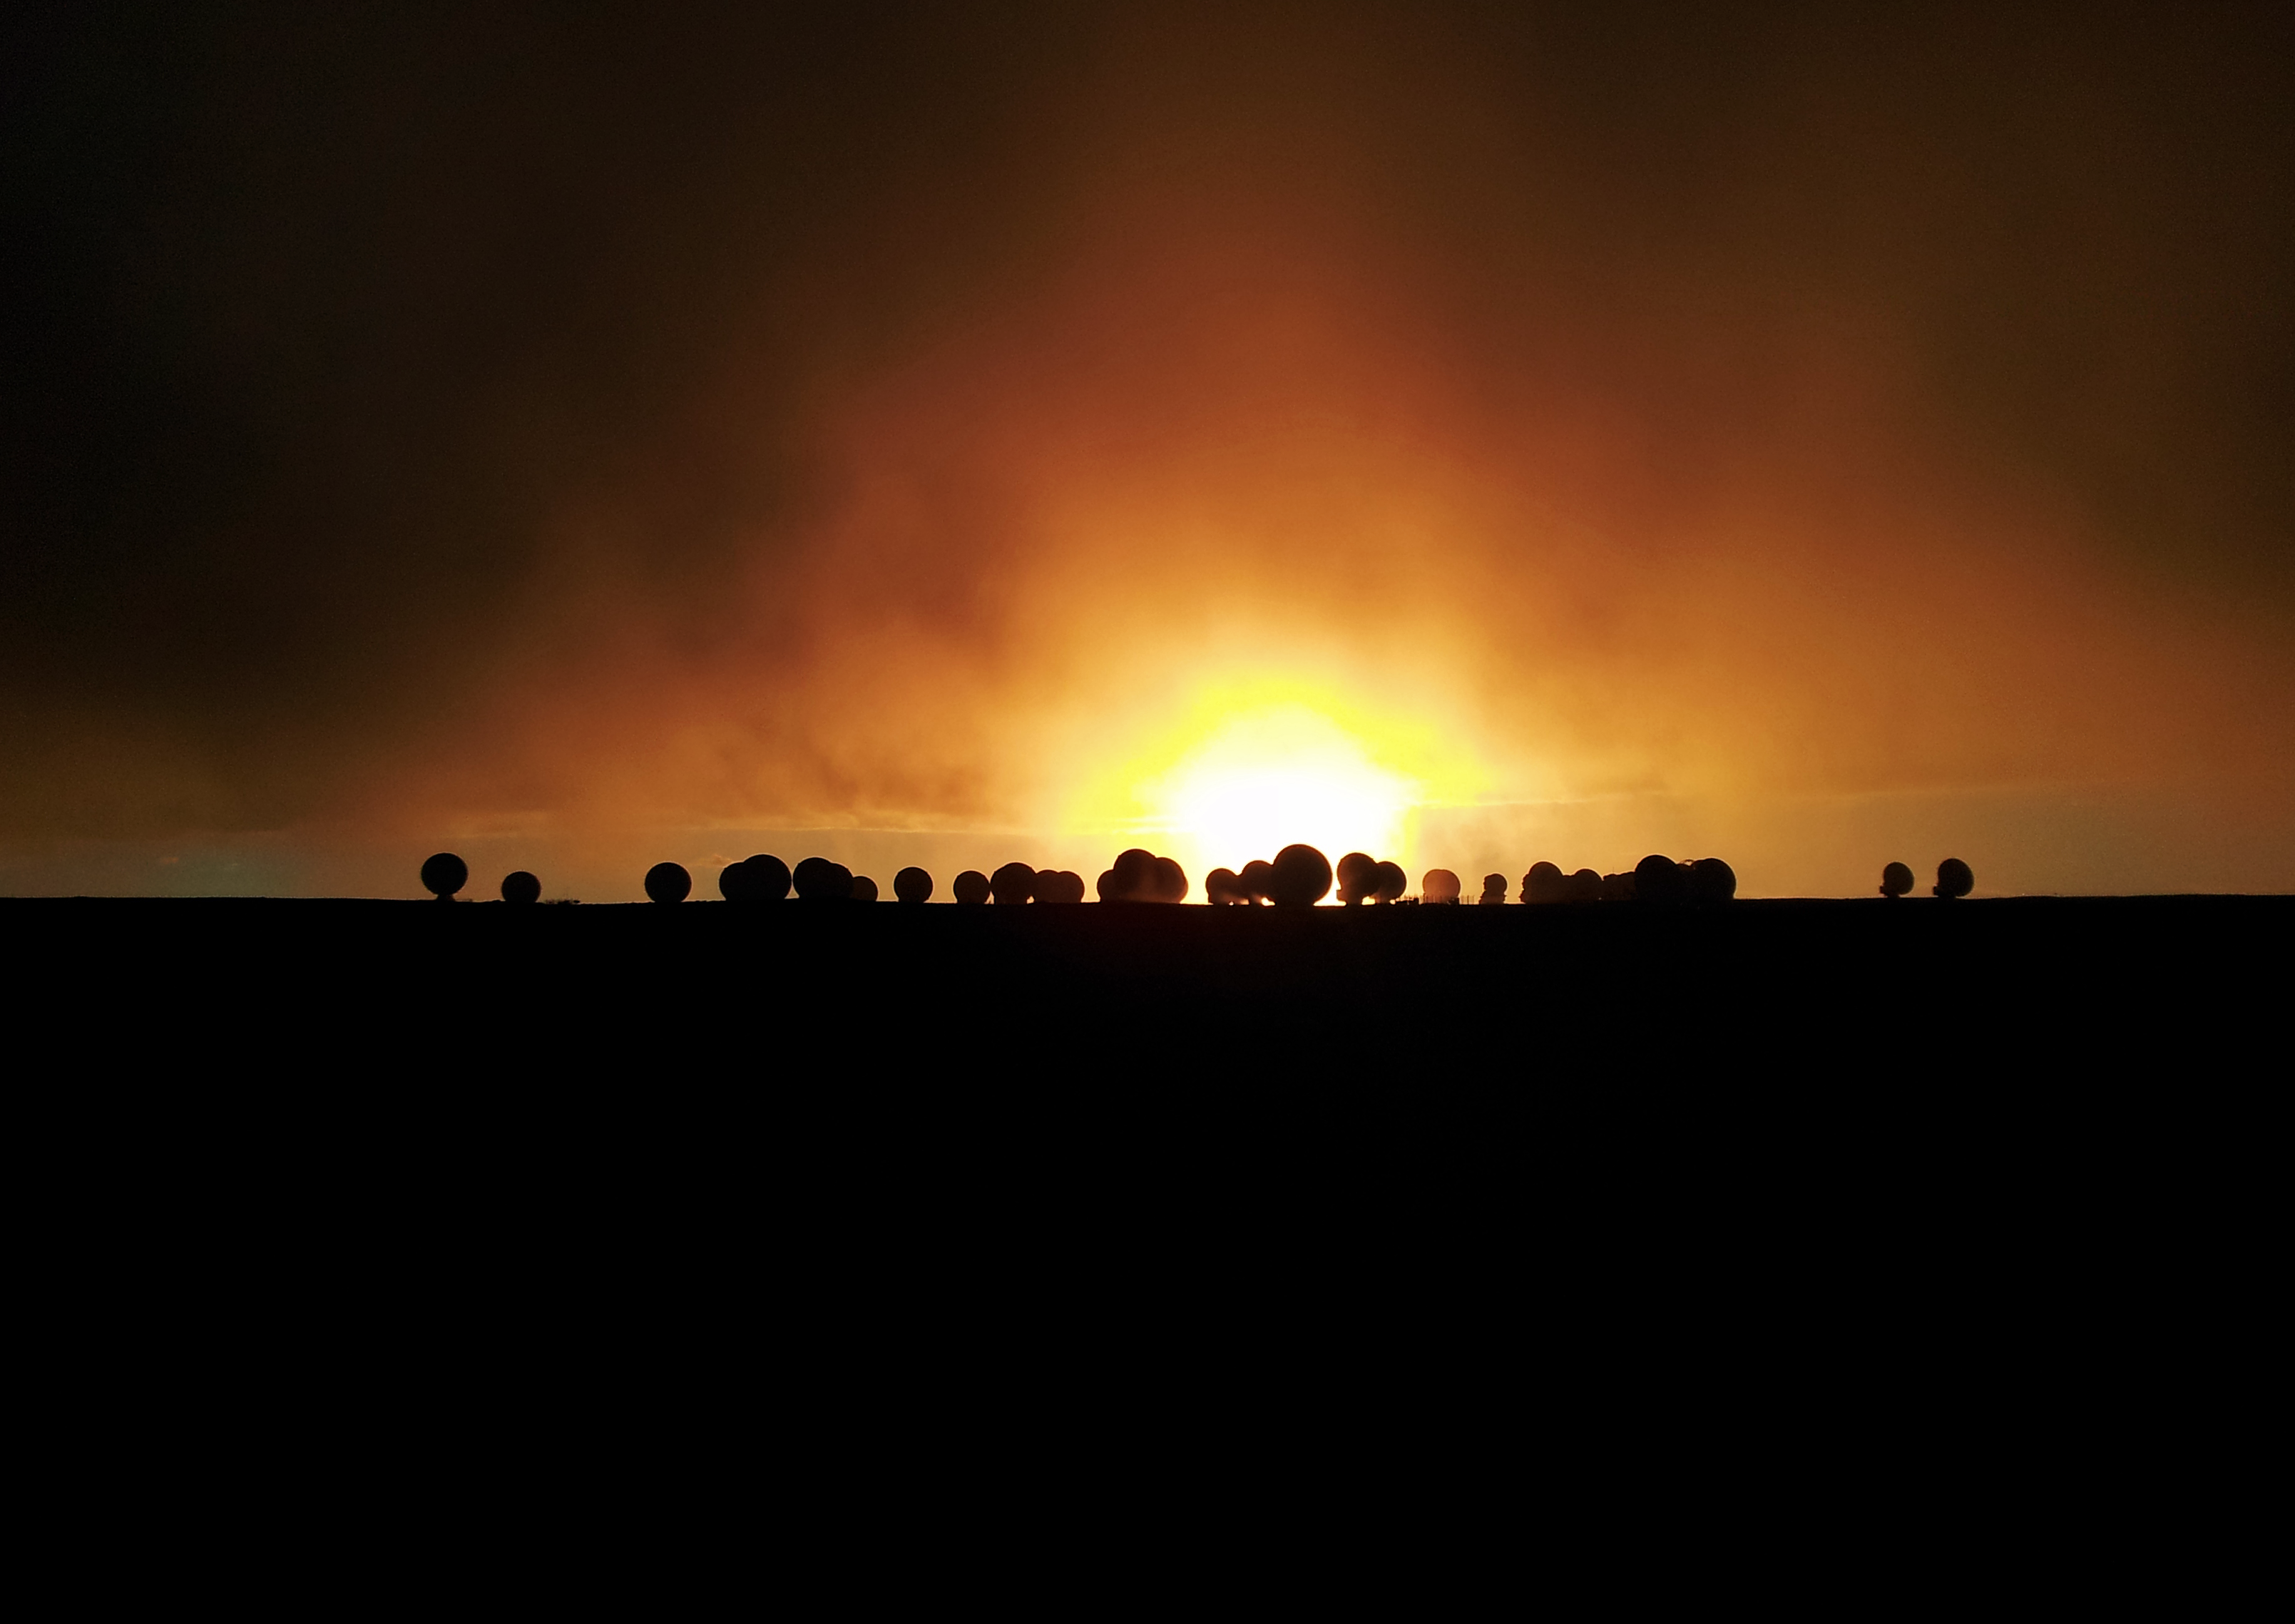

Fiery sundown

This fiery sundown is pictured at ESO's Atacama Large Millimeter/submillimeter Array (ALMA) — a state-of-the-art telescope to study light from some of the coldest objects in the Universe. ALMA is the largest astronomical project in existence and is on the breathtaking location of the Chajnantor Plateau, at 5000 metres altitude in the Chilean Andes. This photo reflects the new dawn of astronomy as the array approaches completion and begins to address some of the deepest questions of our cosmic origins.

Credit: ESO